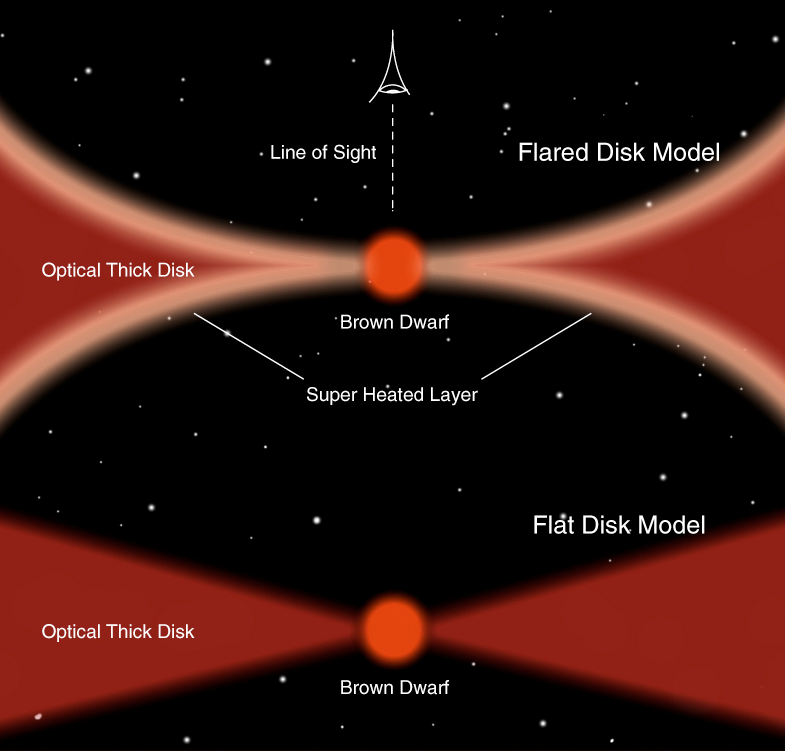

Models of brown dwarf disks (artist’s impression)

Illustration showing current models for Brown Dwarf discs. The new measurements show that this object has a flat, dense disk (lower diagramme), unlike the hotter (solar-like), young stars, that harbour "flared" disks with a diluted, very hot top layer (upper diagramme).

Credit: ESO